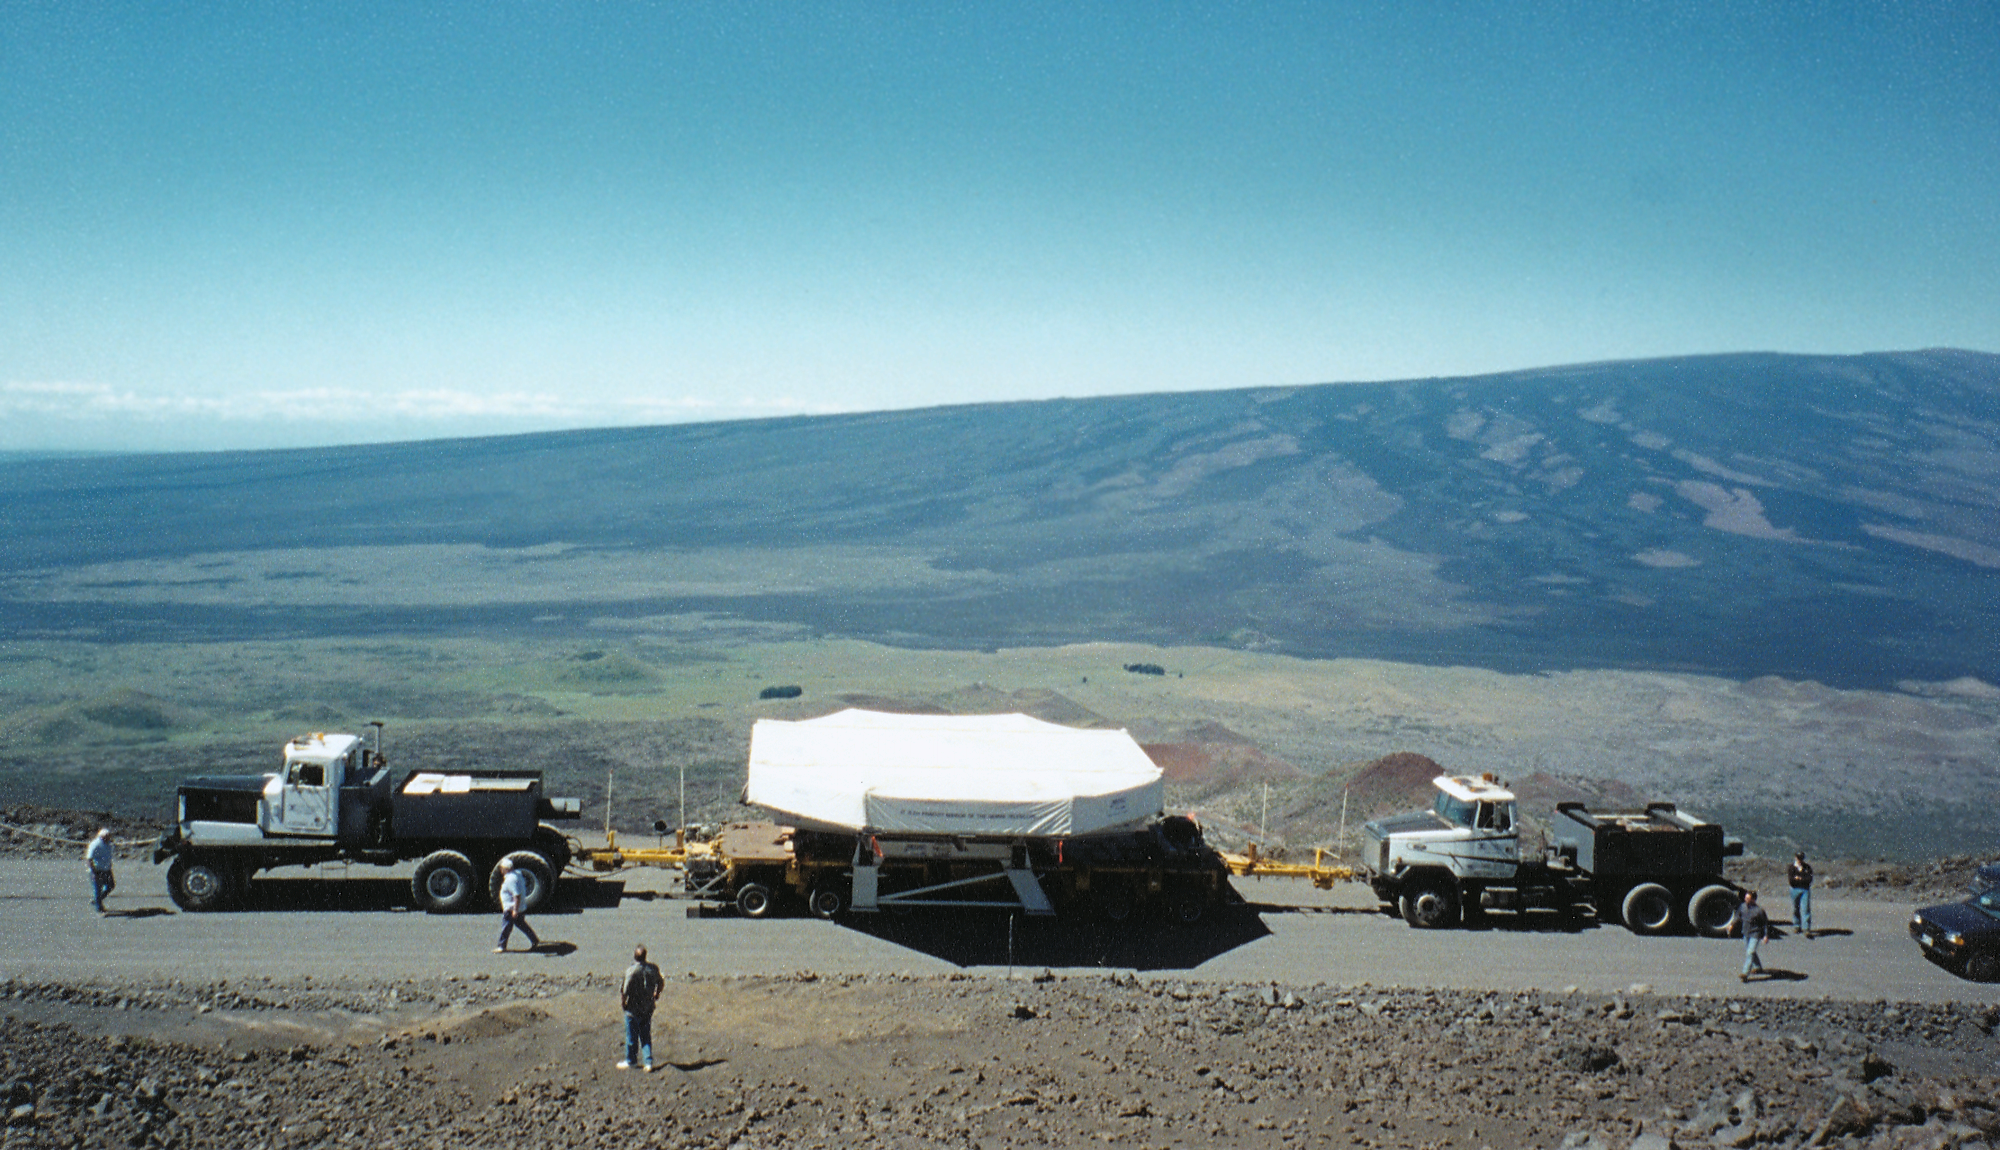

Gemini North, Mauna Kea

The mirror transport on the ridge, seen against Mauna Loa. June 28th 1998.

Credit: NOIRLab/NSF/AURA